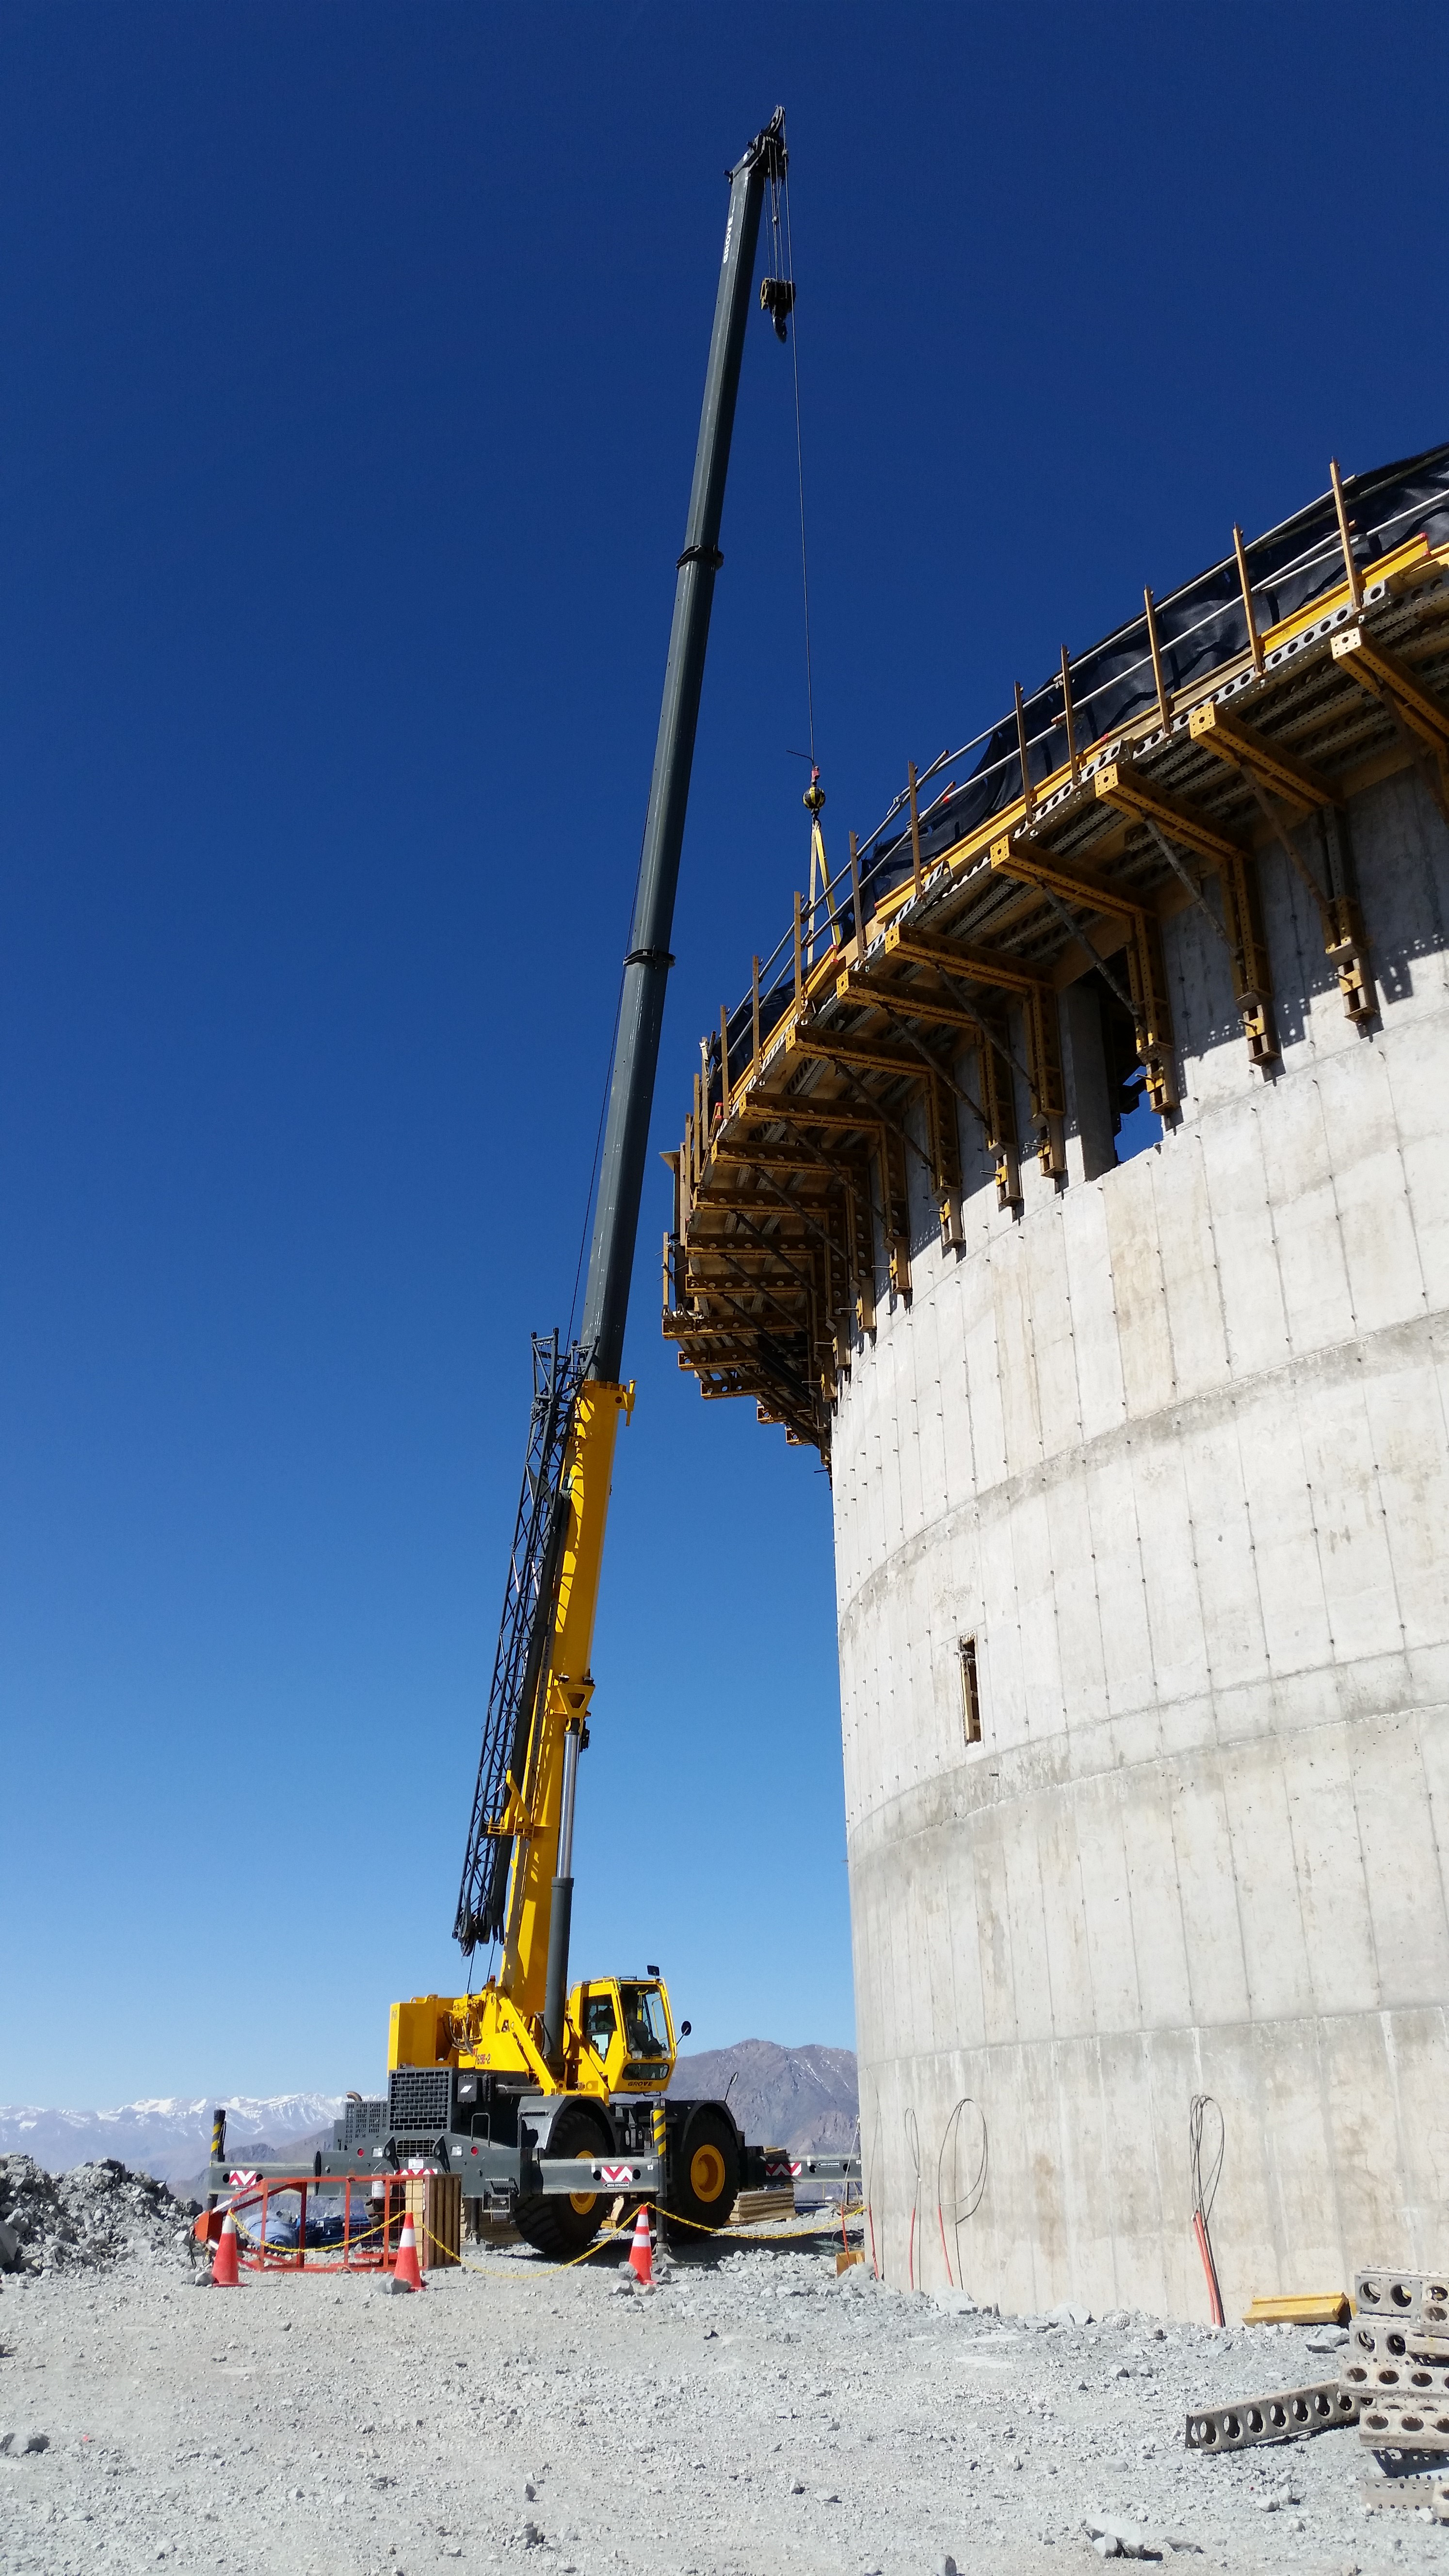

EIE Plate Preparation

EIE plate preparation, 1 or 16 plates, to lift to the top of the lower enclosure. Each plate weighs 1.6 tons.

Credit: Rubin Observatory/NSF/AURA